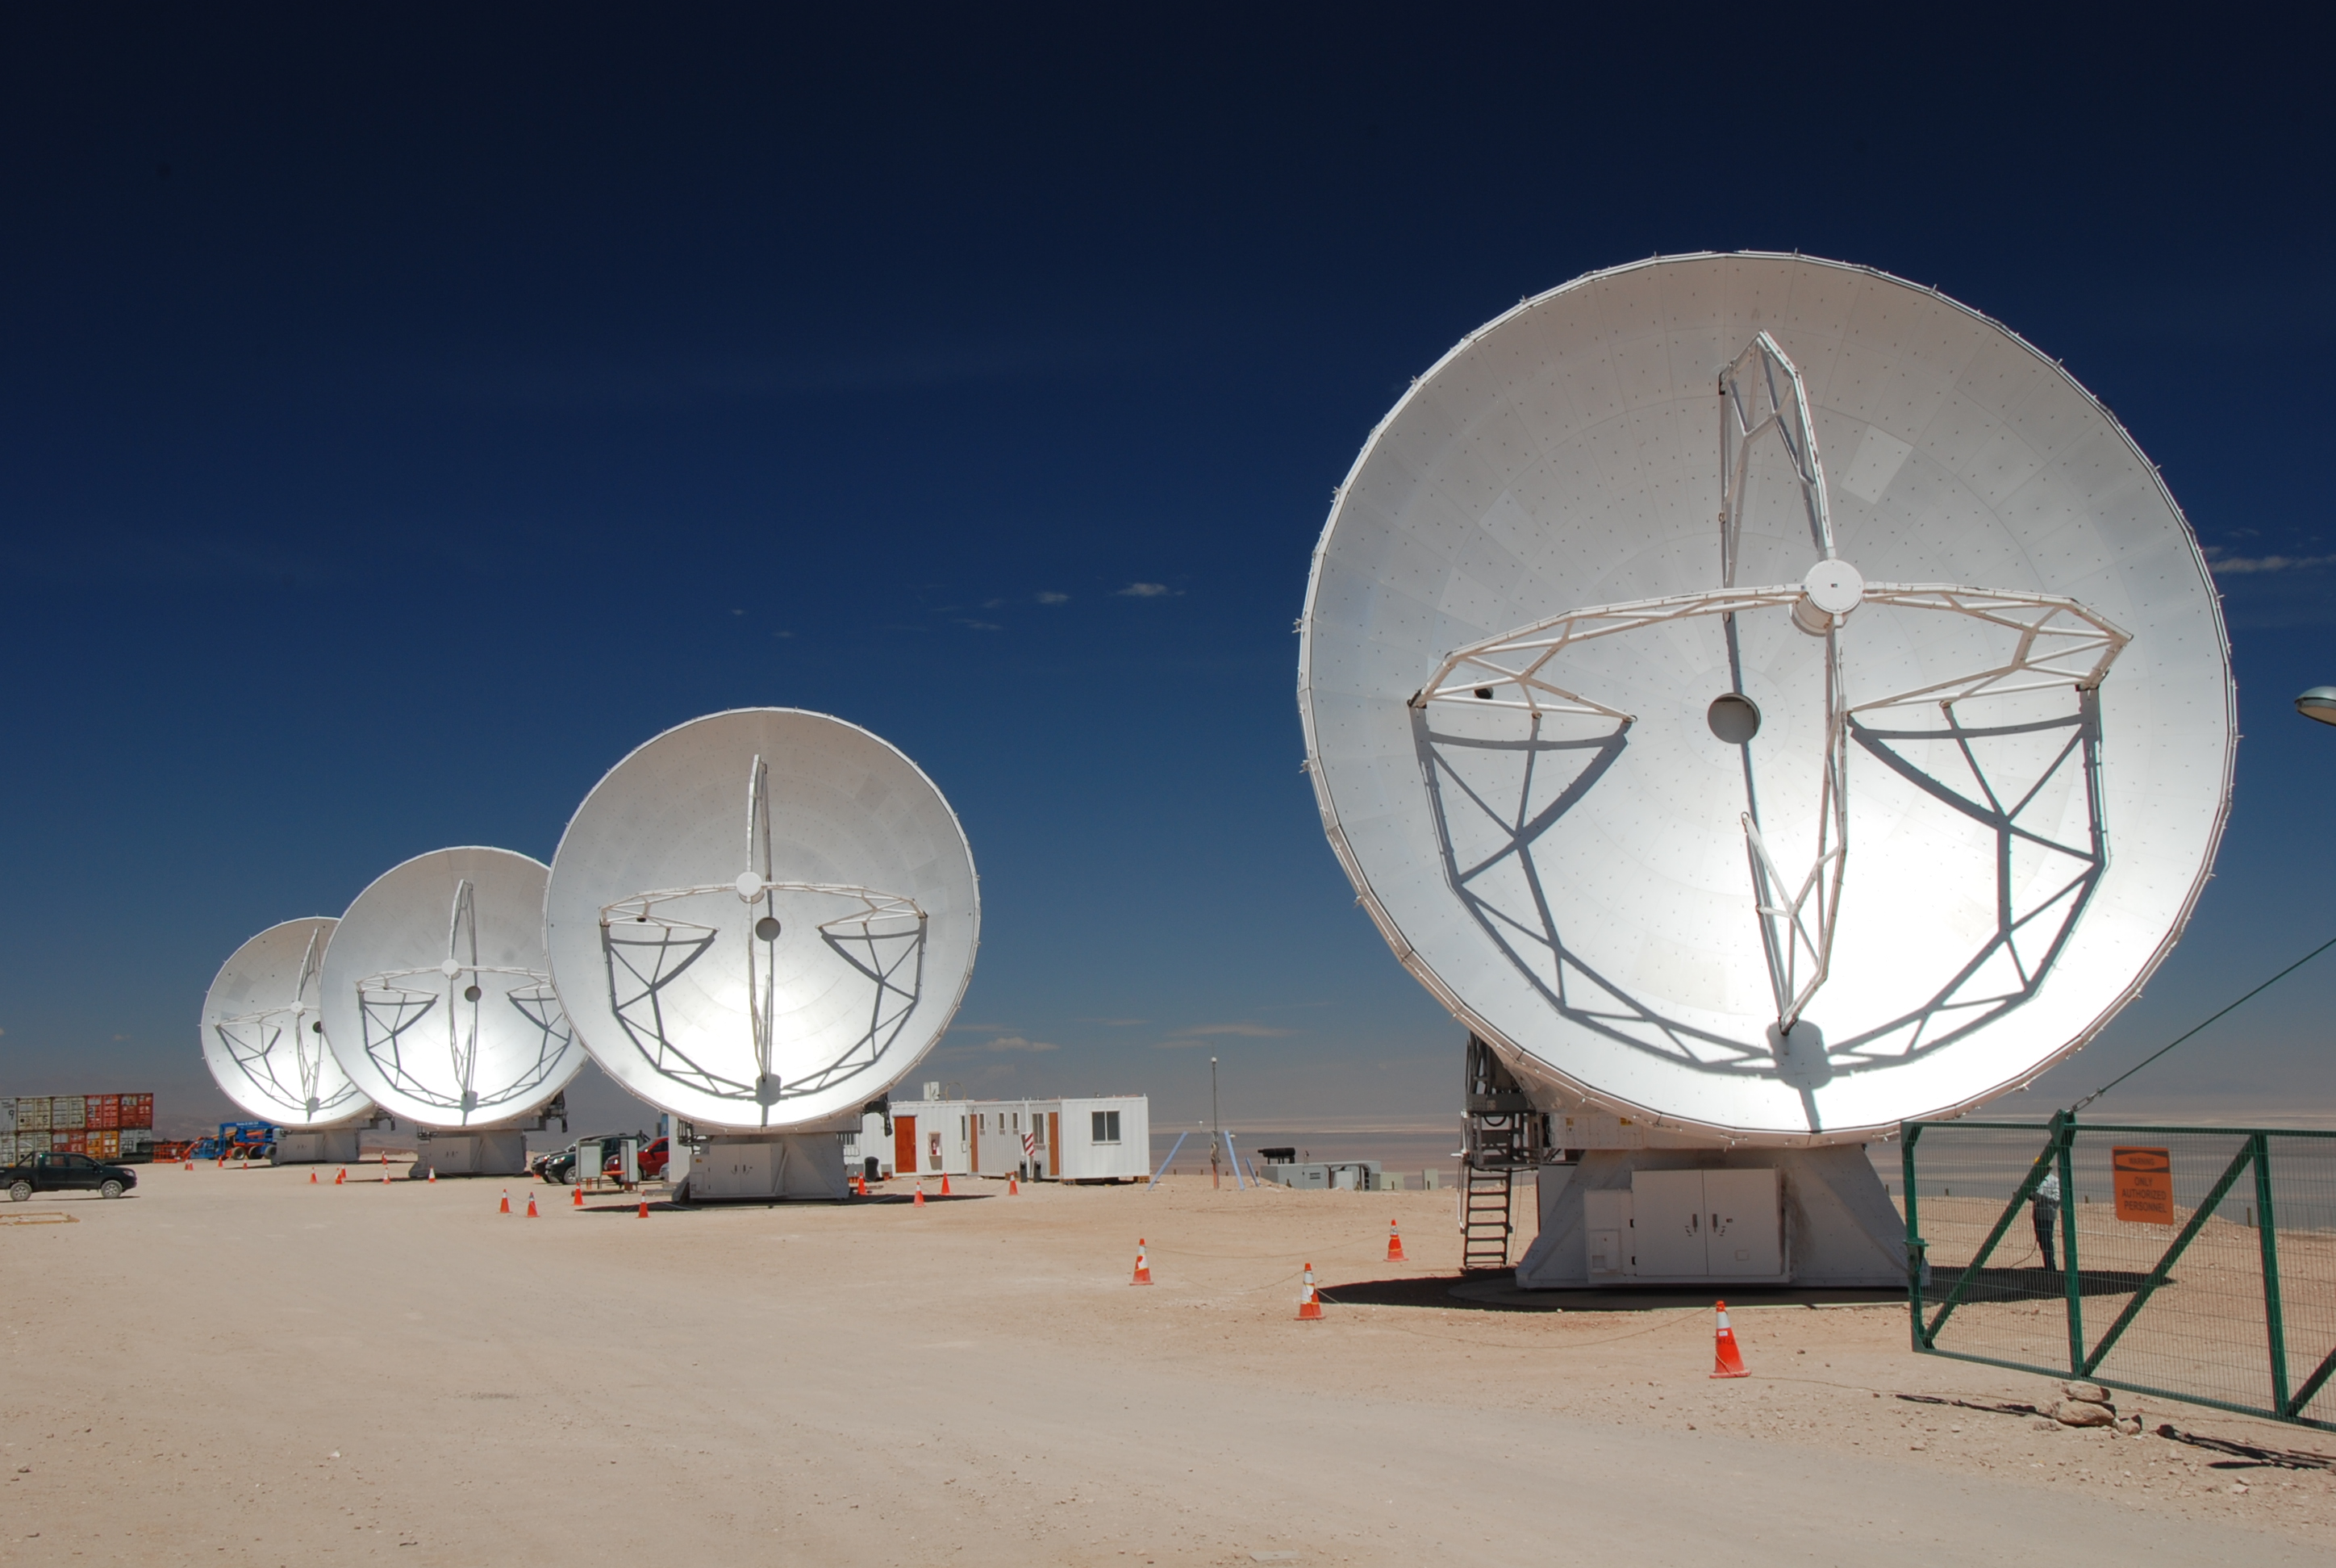

Antennas being tested

Antennas being tested before going to the high site.

Credit: ALMA (ESO/NAOJ/NRAO)